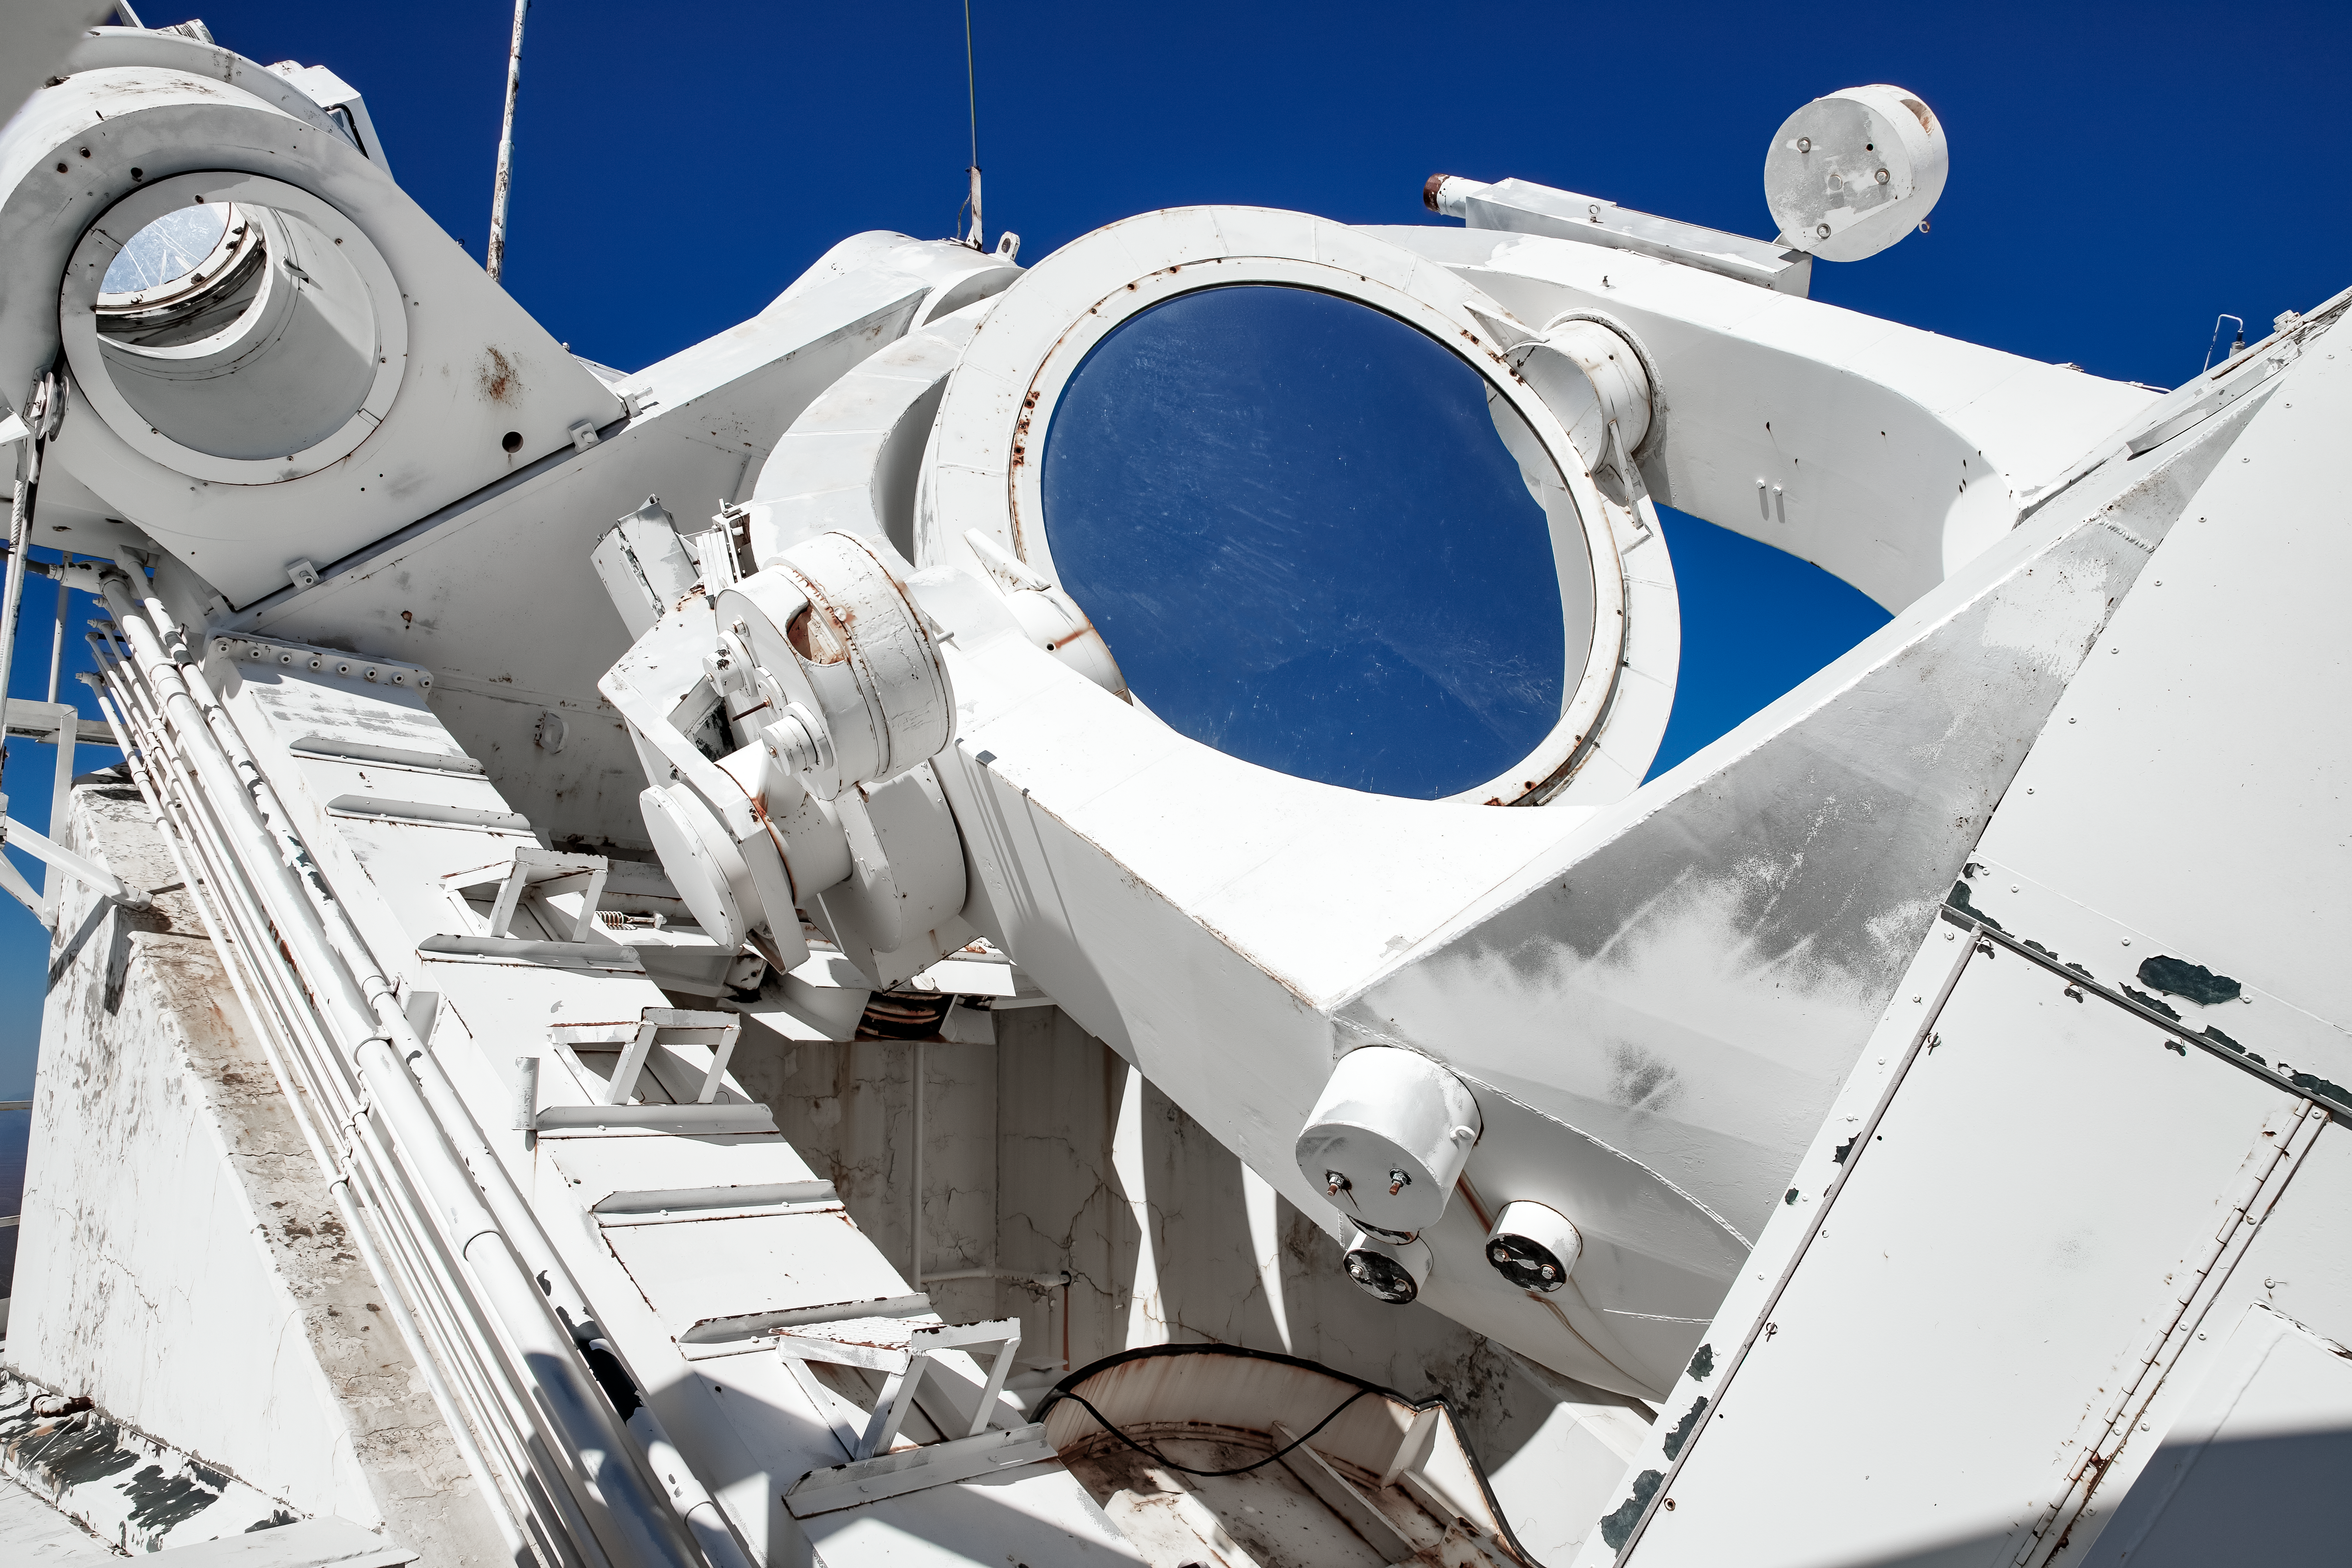

Top of the McMath-Pierce Solar Telescope.

The heliostat of the McMath-Pierce Solar Telescope at Kitt Peak National Observatory (KPNO), a Program of NSF NOIRLab. The heliostat has a 2.03-meter (80-inch) mirror that reflects sunlight into the optical path of the telescope. The McMath-Pierce Solar Telescope was the largest solar telescope in the world upon its completion in 1962, a title it held until the first light of the National Solar Observatory’s Daniel K. Inouye Solar Telescope in December 2019. The interior of the McMath-Pierce Solar Telescope is currently being renovated to become the Windows on the Universe Center for Astronomy Outreach.

Credit: KPNO/NOIRLab/NSF/AURA/D. Salman